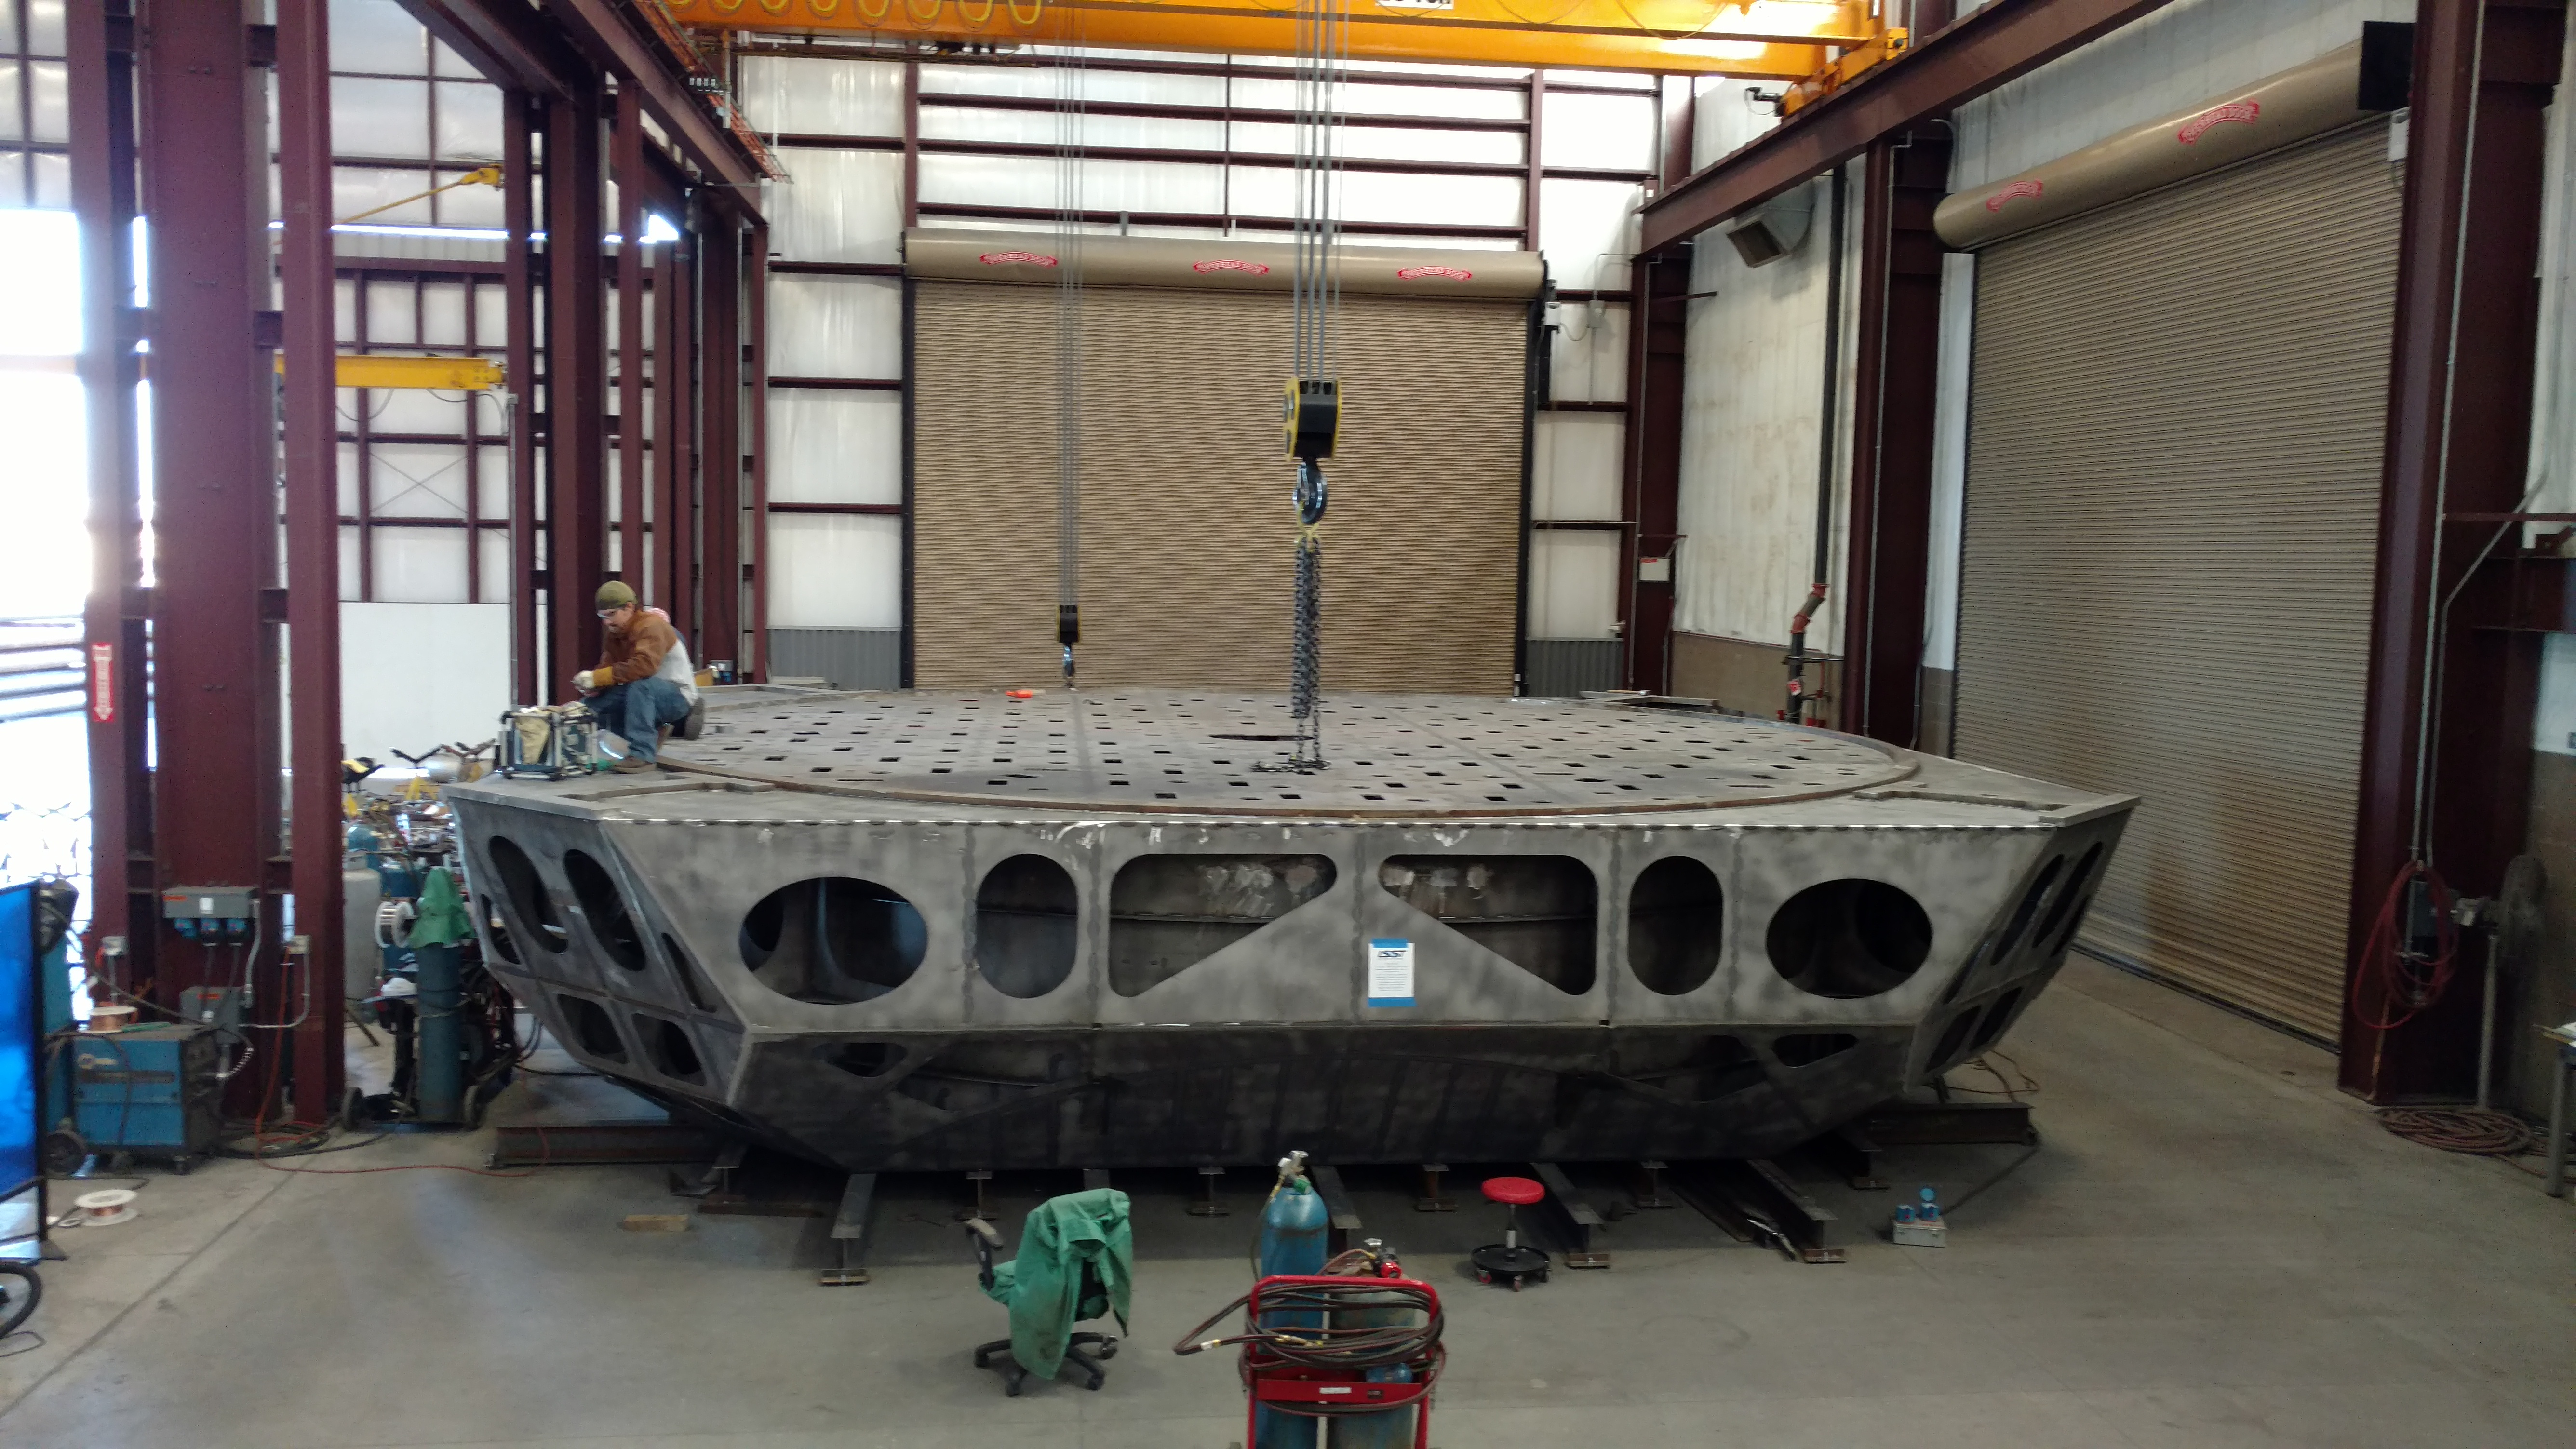

Deck Plate Installed

A completed deck plate manufactured by Tucson vendor CAID Industries; CAID is building LSST's M1M3 Mirror Cell.

Credit: Rubin Observatory/NSF/AURA